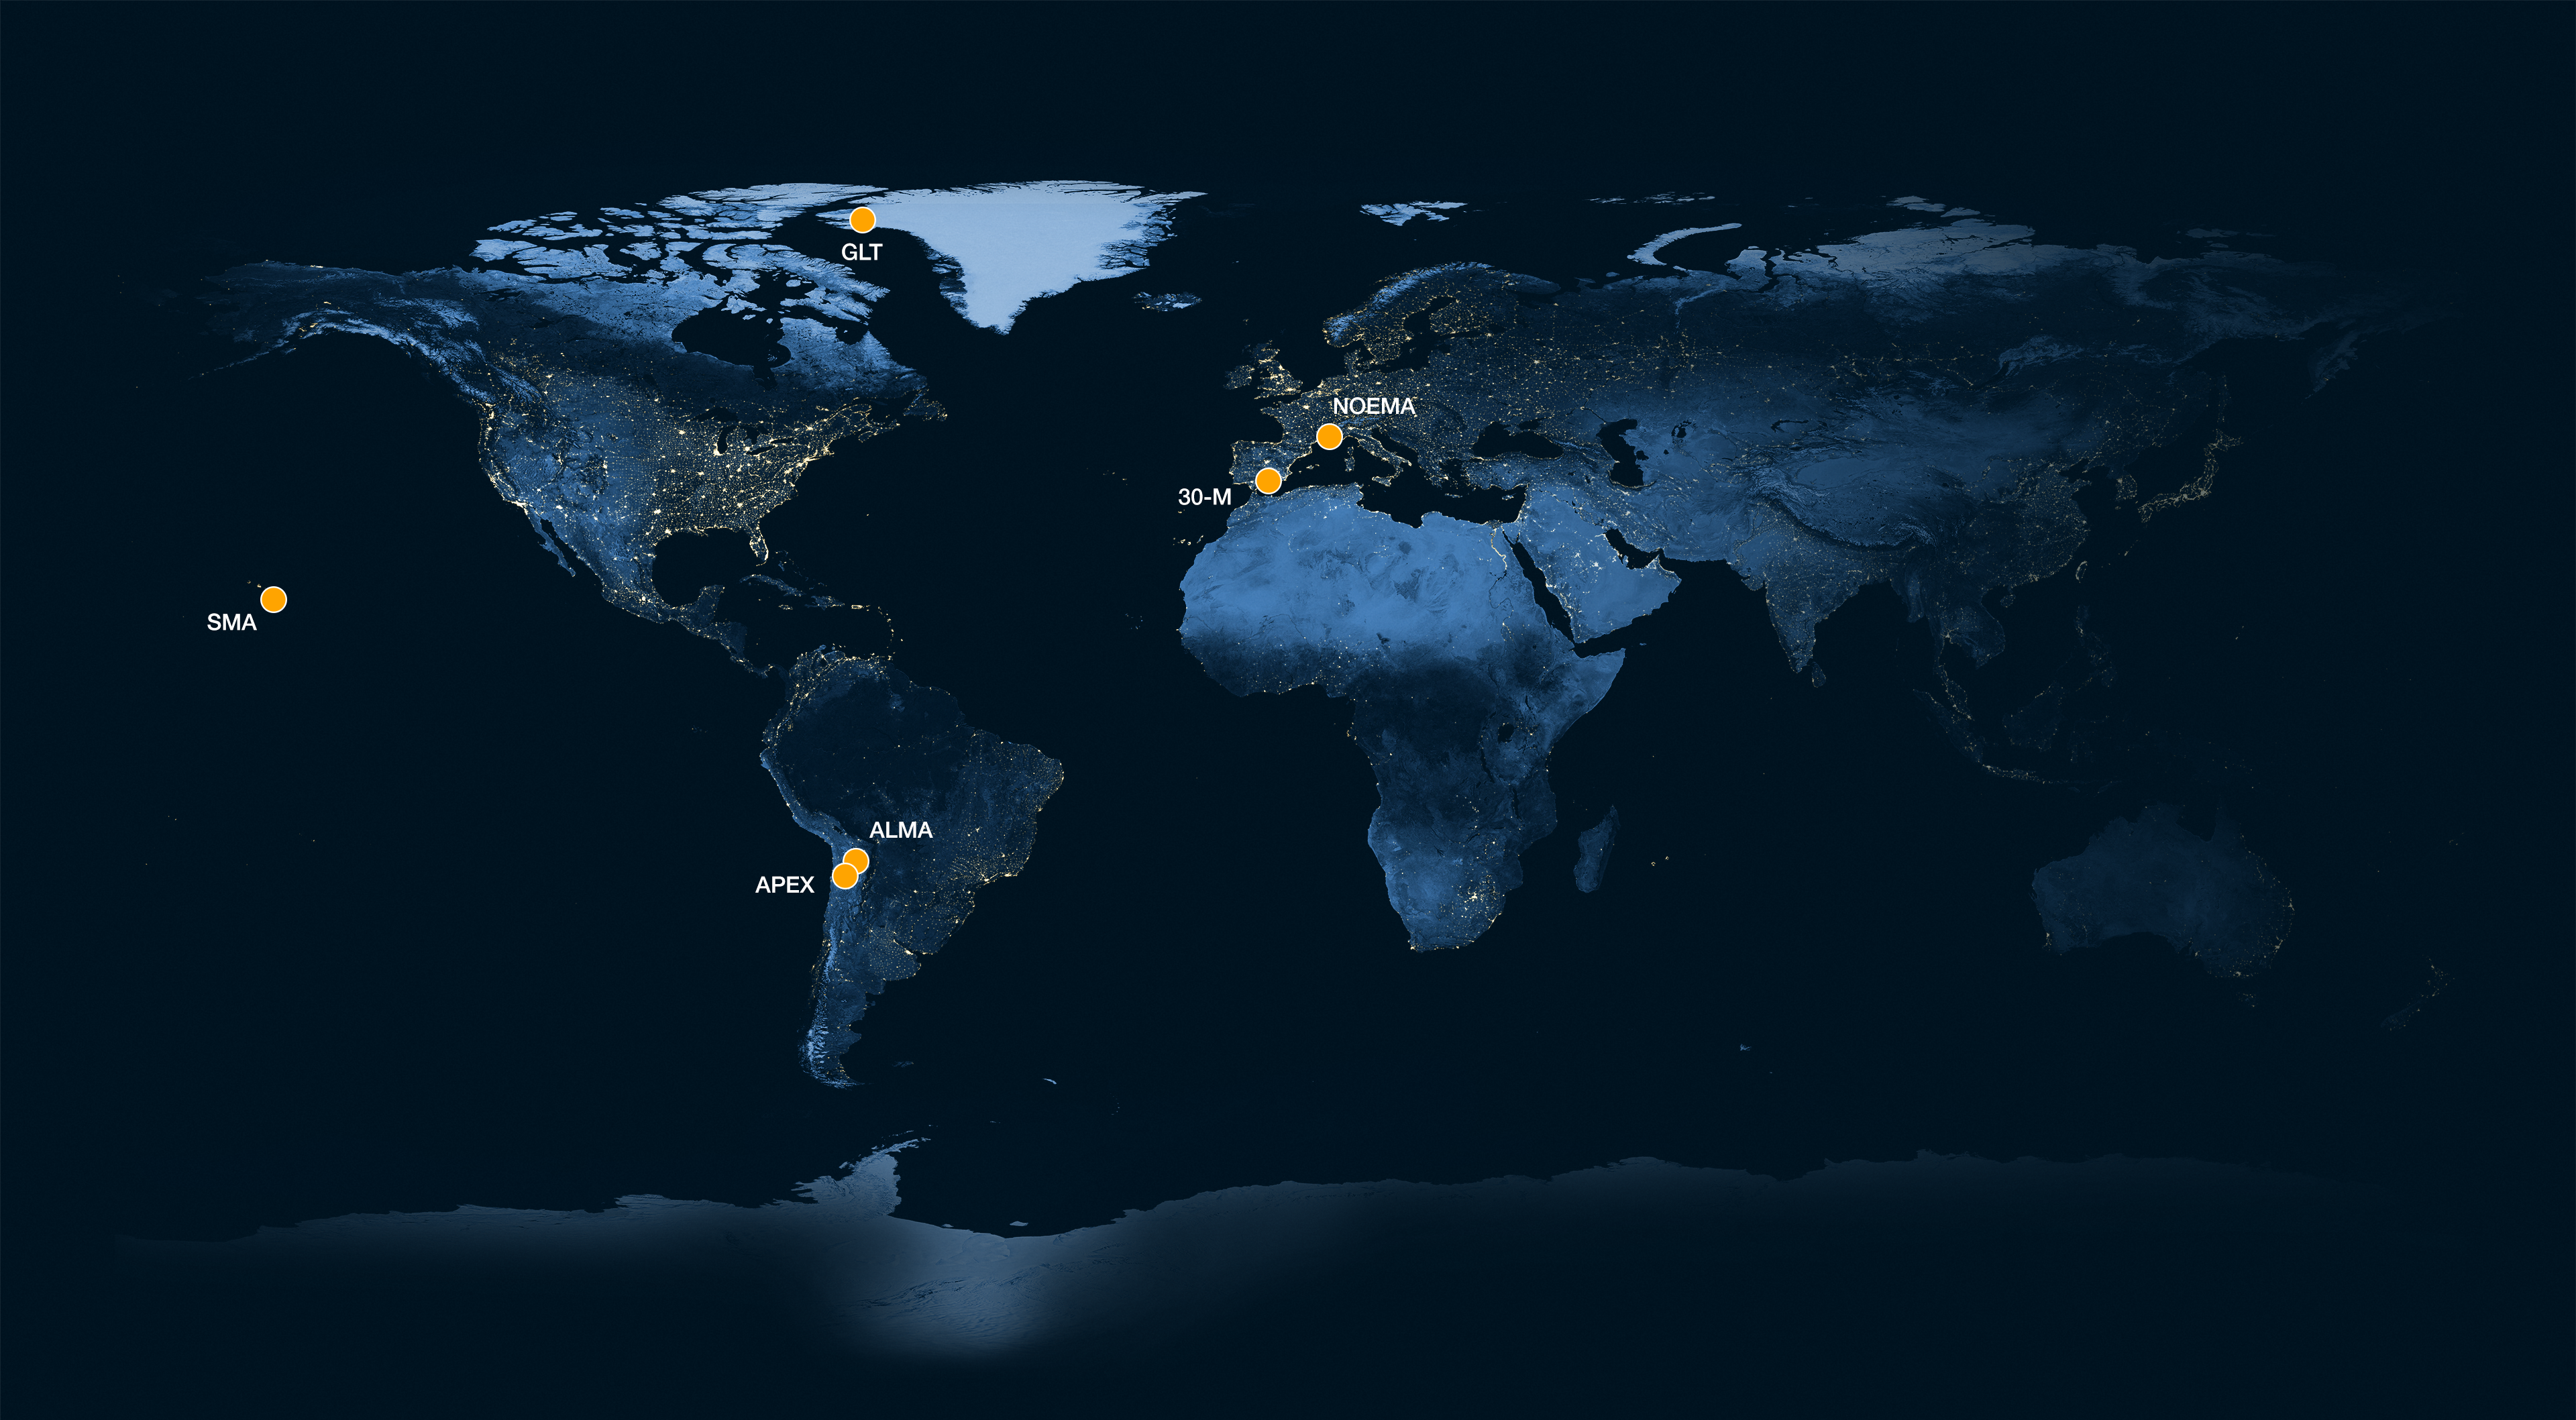

Location of the observatories used in an EHT pilot experiment

In this world map, the yellow dots mark the location of the antennas and arrays that participated in a pilot experiment conducted by the Event Horizon Telescope (EHT) Collaboration. The experiment was the first time that the very long baseline interferometry technique, which connects telescopes hundreds or thousands of kilometers apart, was successfully used to observe light at a wavelength of 0.87 mm. By observing light at this lower wavelength, the EHT researchers were able to get higher resolution observations than they had before, without forming a bigger telescope. The detections made have the highest resolution ever obtained from the surface of Earth.

The facilities that participated were: the Atacama Large Millimeter/submillimeter Array (ALMA) and the Atacama Pathfinder EXperiment (APEX), in Chile, the IRAM 30-meter (30-M) telescope in Spain and the NOrthern Extended Millimeter Array (NOEMA) in France, as well as the Greenland Telescope (GLT) and the Submillimeter Array (SMA) in Hawaiʻi. ESO is a partner in ALMA and co-hosts and co-operates APEX.

Credit: ESO/M. Kornmesser